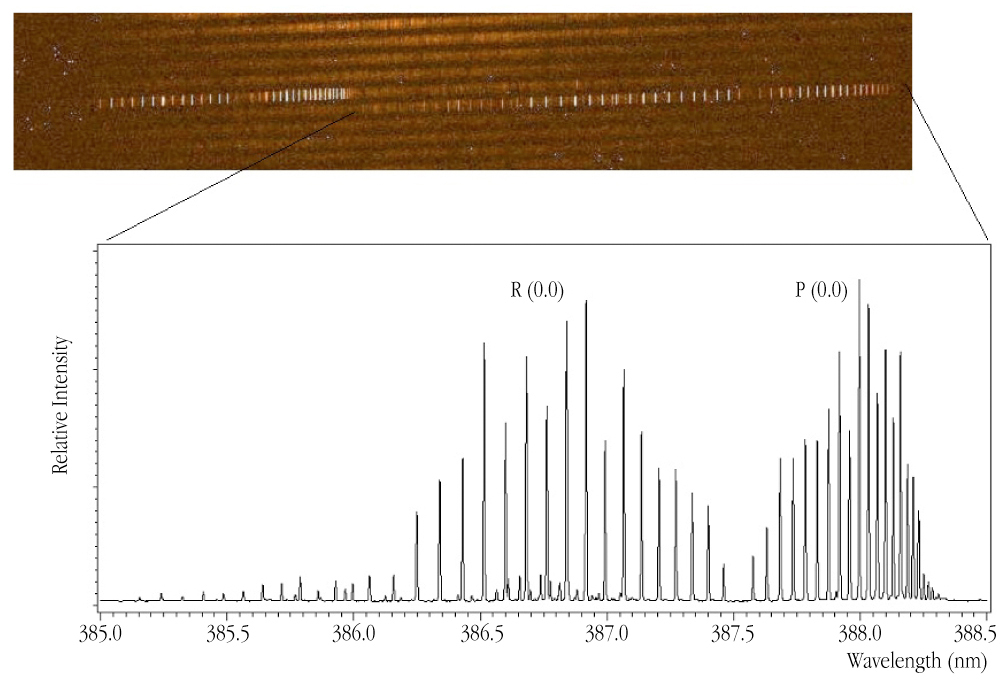

CN emission in comet LINEAR (C/2000 WM1)

Small part of the UVES spectrum of Comet LINEAR (C/2000 WM1) with an emission band (ultraviolet light at wavelength 390 nm) from CN molecules in the comet's atmosphere. The emission lines are produced by absorption of the solar light by these molecules, followed by re-emission of lines of specific wavelengths. This physical process is known as "resonance-fluorescence" — it is the same process that causes glowing teeth and shirts in a Disco. The upper panel displays the "raw" spectrum; the lower is the "extracted" spectrum, now clearly displaying the individual emission lines.

Credit: ESO